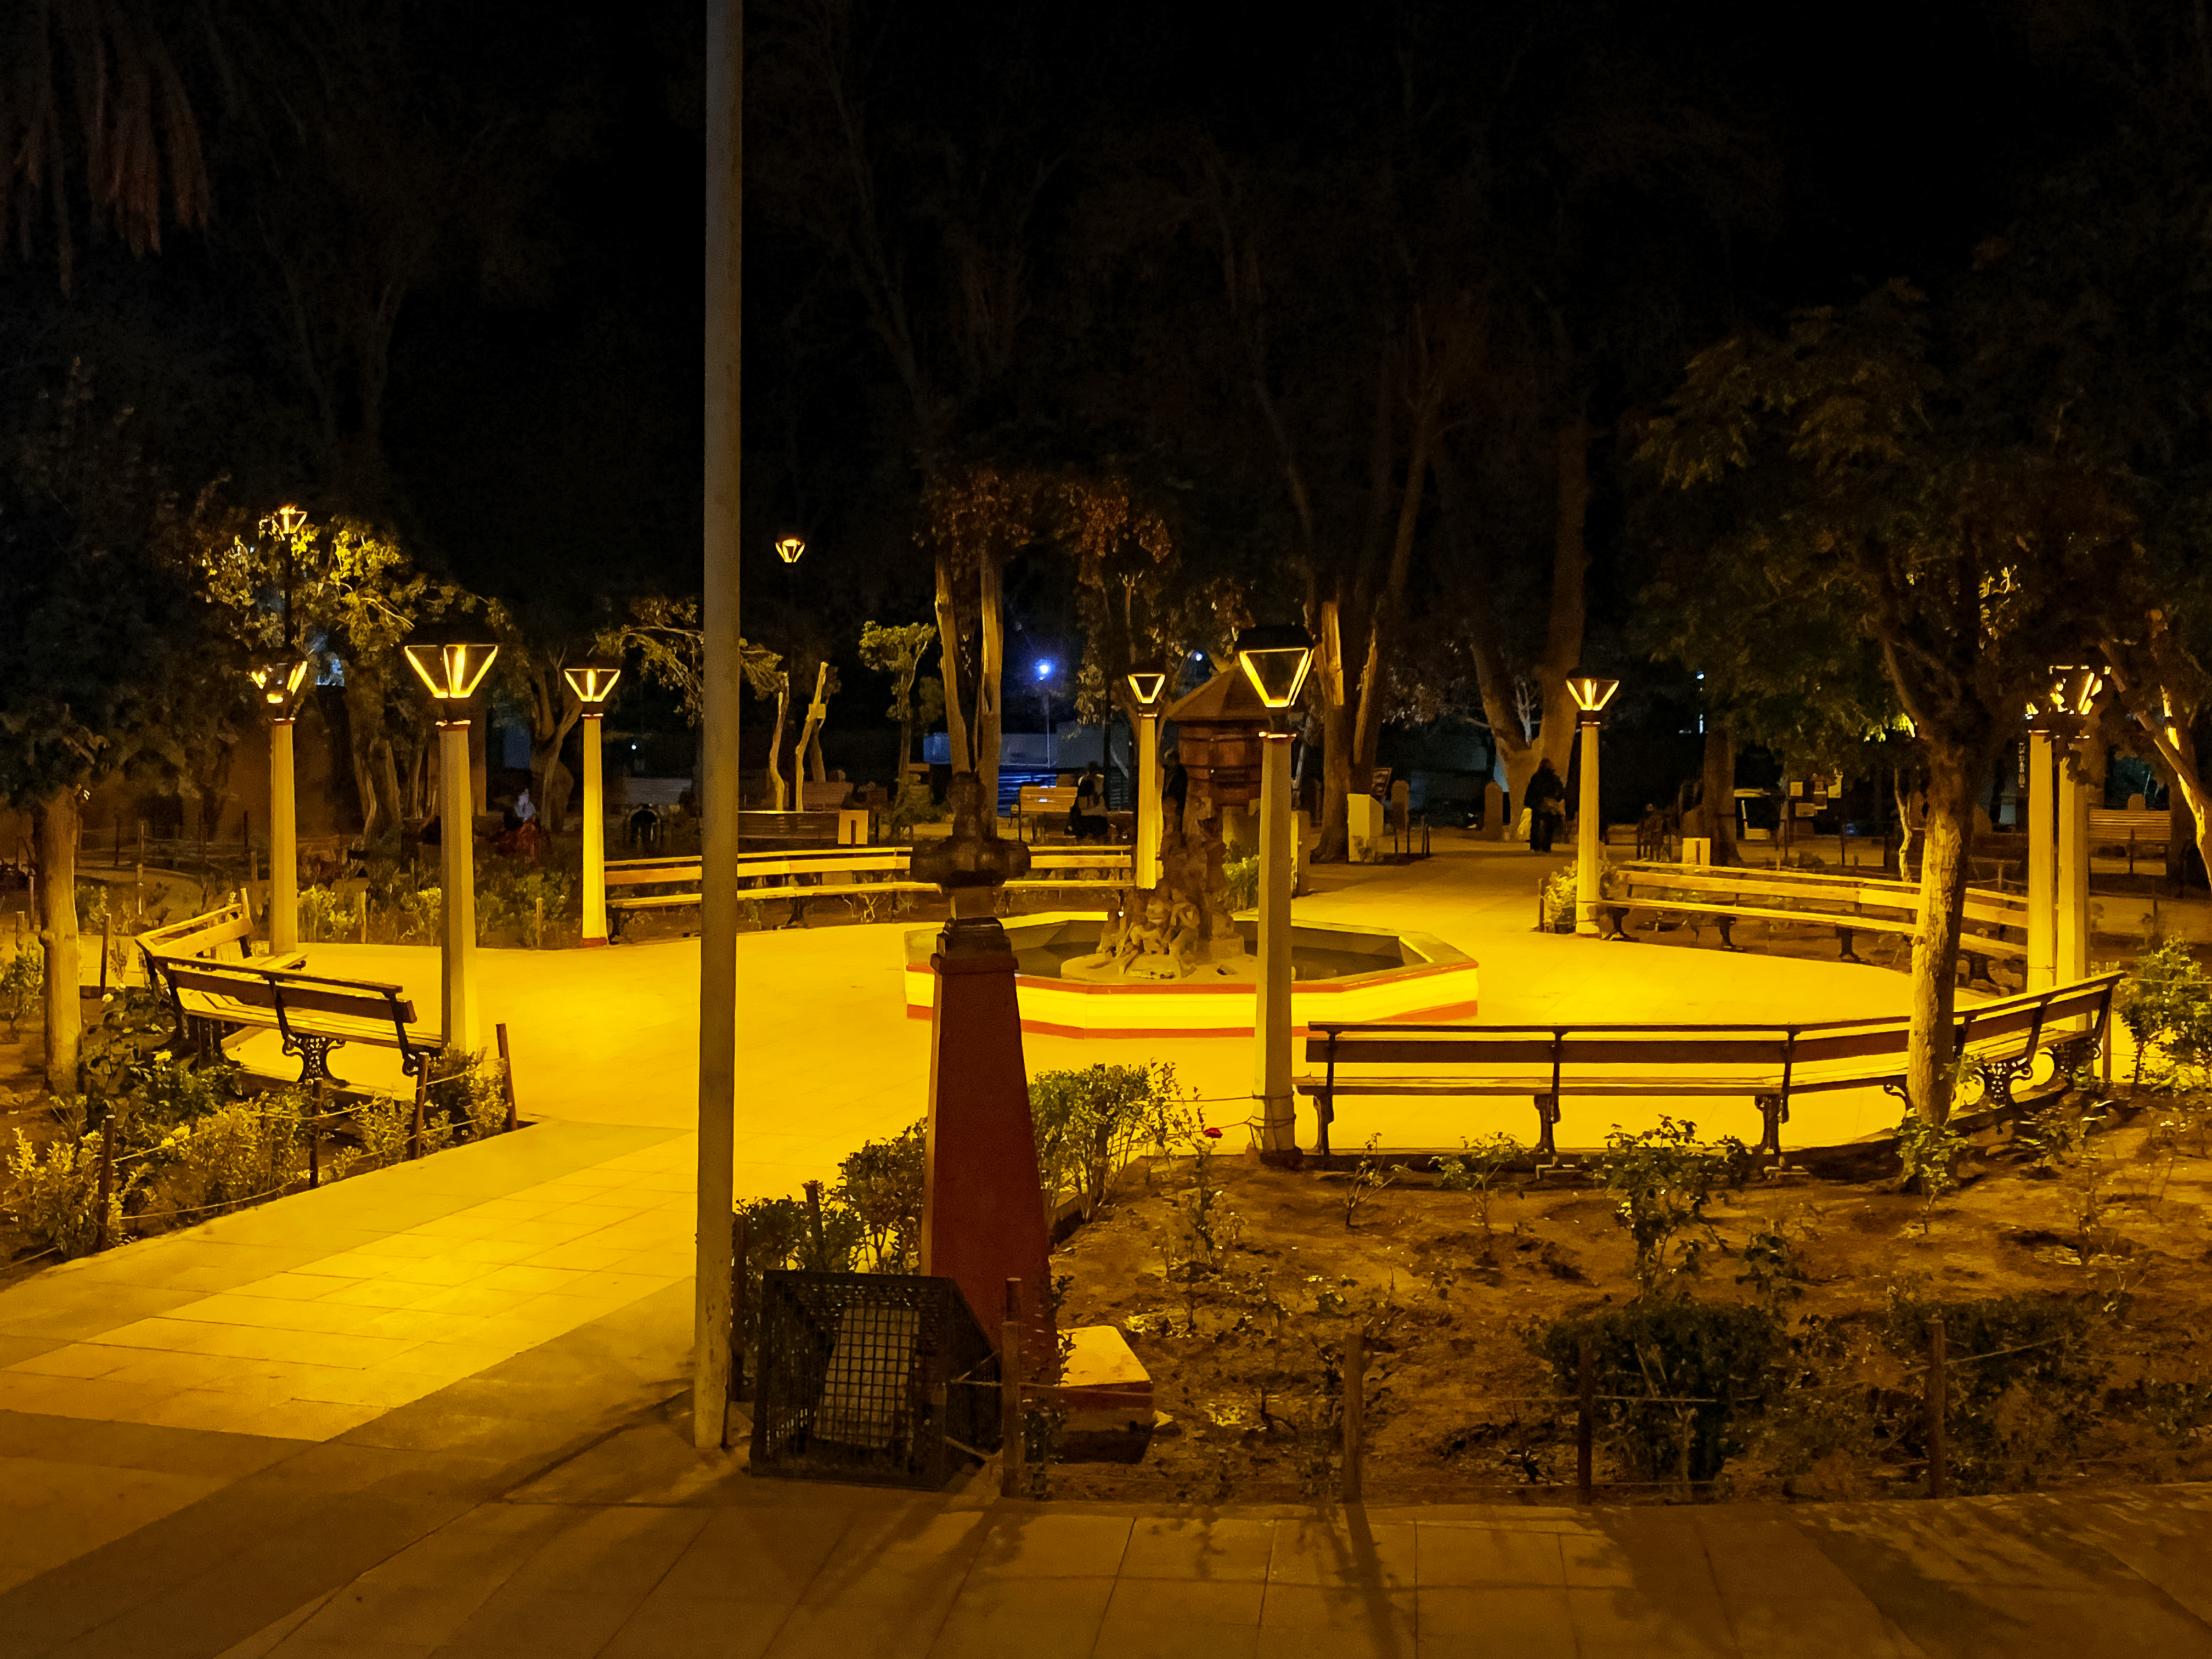

Pisco Elqui square in Chile with its new dark-sky-compliant lighting.

Pisco Elqui square in Chile with its new dark-sky-compliant lighting.

Credit: NOIRLab/NSF/AURA/L.M. Aguirre